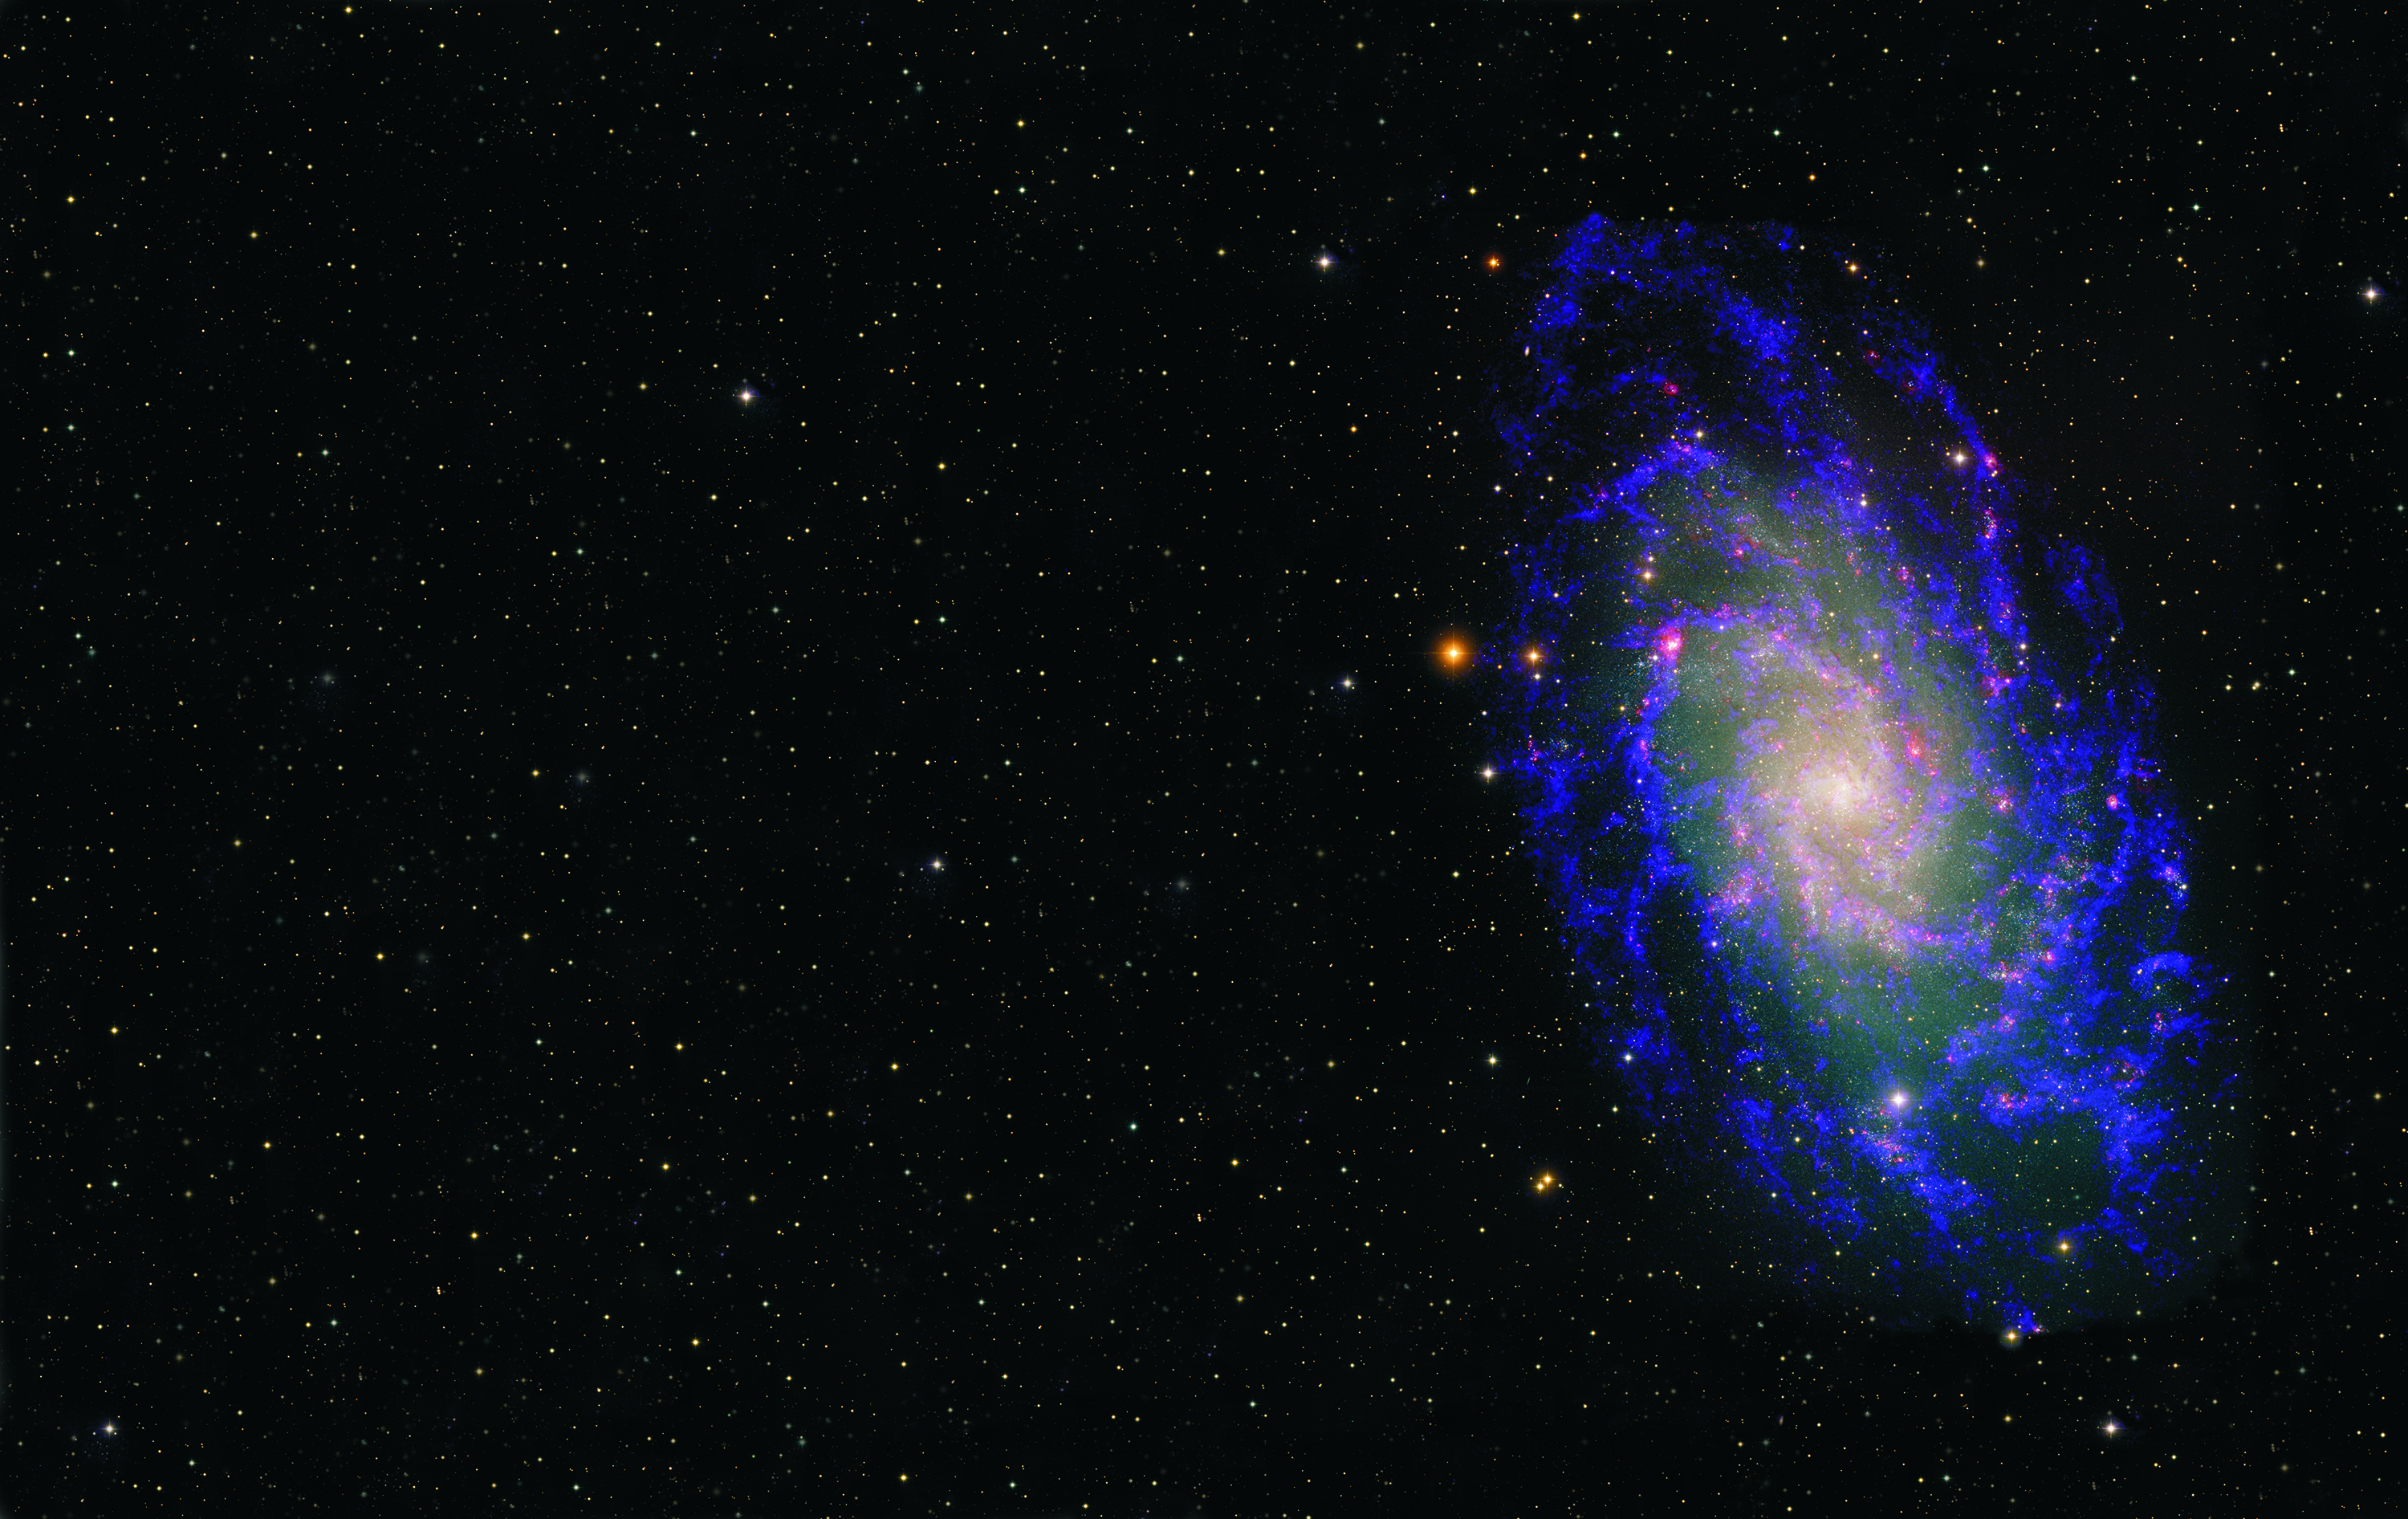

The Triangulum Galaxy in Radio and Optical

Galaxies contain hundreds of billions of stars. They often group together in clusters, with a history of sharing and tearing their gases and dark matter. This is the Triangulum Galaxy, also known as M33. It is in the Local Group of galaxies, which includes the Andromeda Galaxy and our galaxy, the Milky Way. M33 is over thirty thousand light years across, and more than two million light years away. The optical data show the many stars within the galaxy as well as reddish star forming regions that are filled with hot Hydrogen gas. The radio data from the Very Large Array (VLA) represented in blue, reveal the cool Hydrogen gas within the galaxy, gas which cannot be seen with an optical telescope. Combined together, the radio and optical give a more comprehensive view of star formation in this galaxy.

Credit: B. Saxton, NRAO/AUI/NSF using data provided by T. Rector, NOAO/AURA/NSF